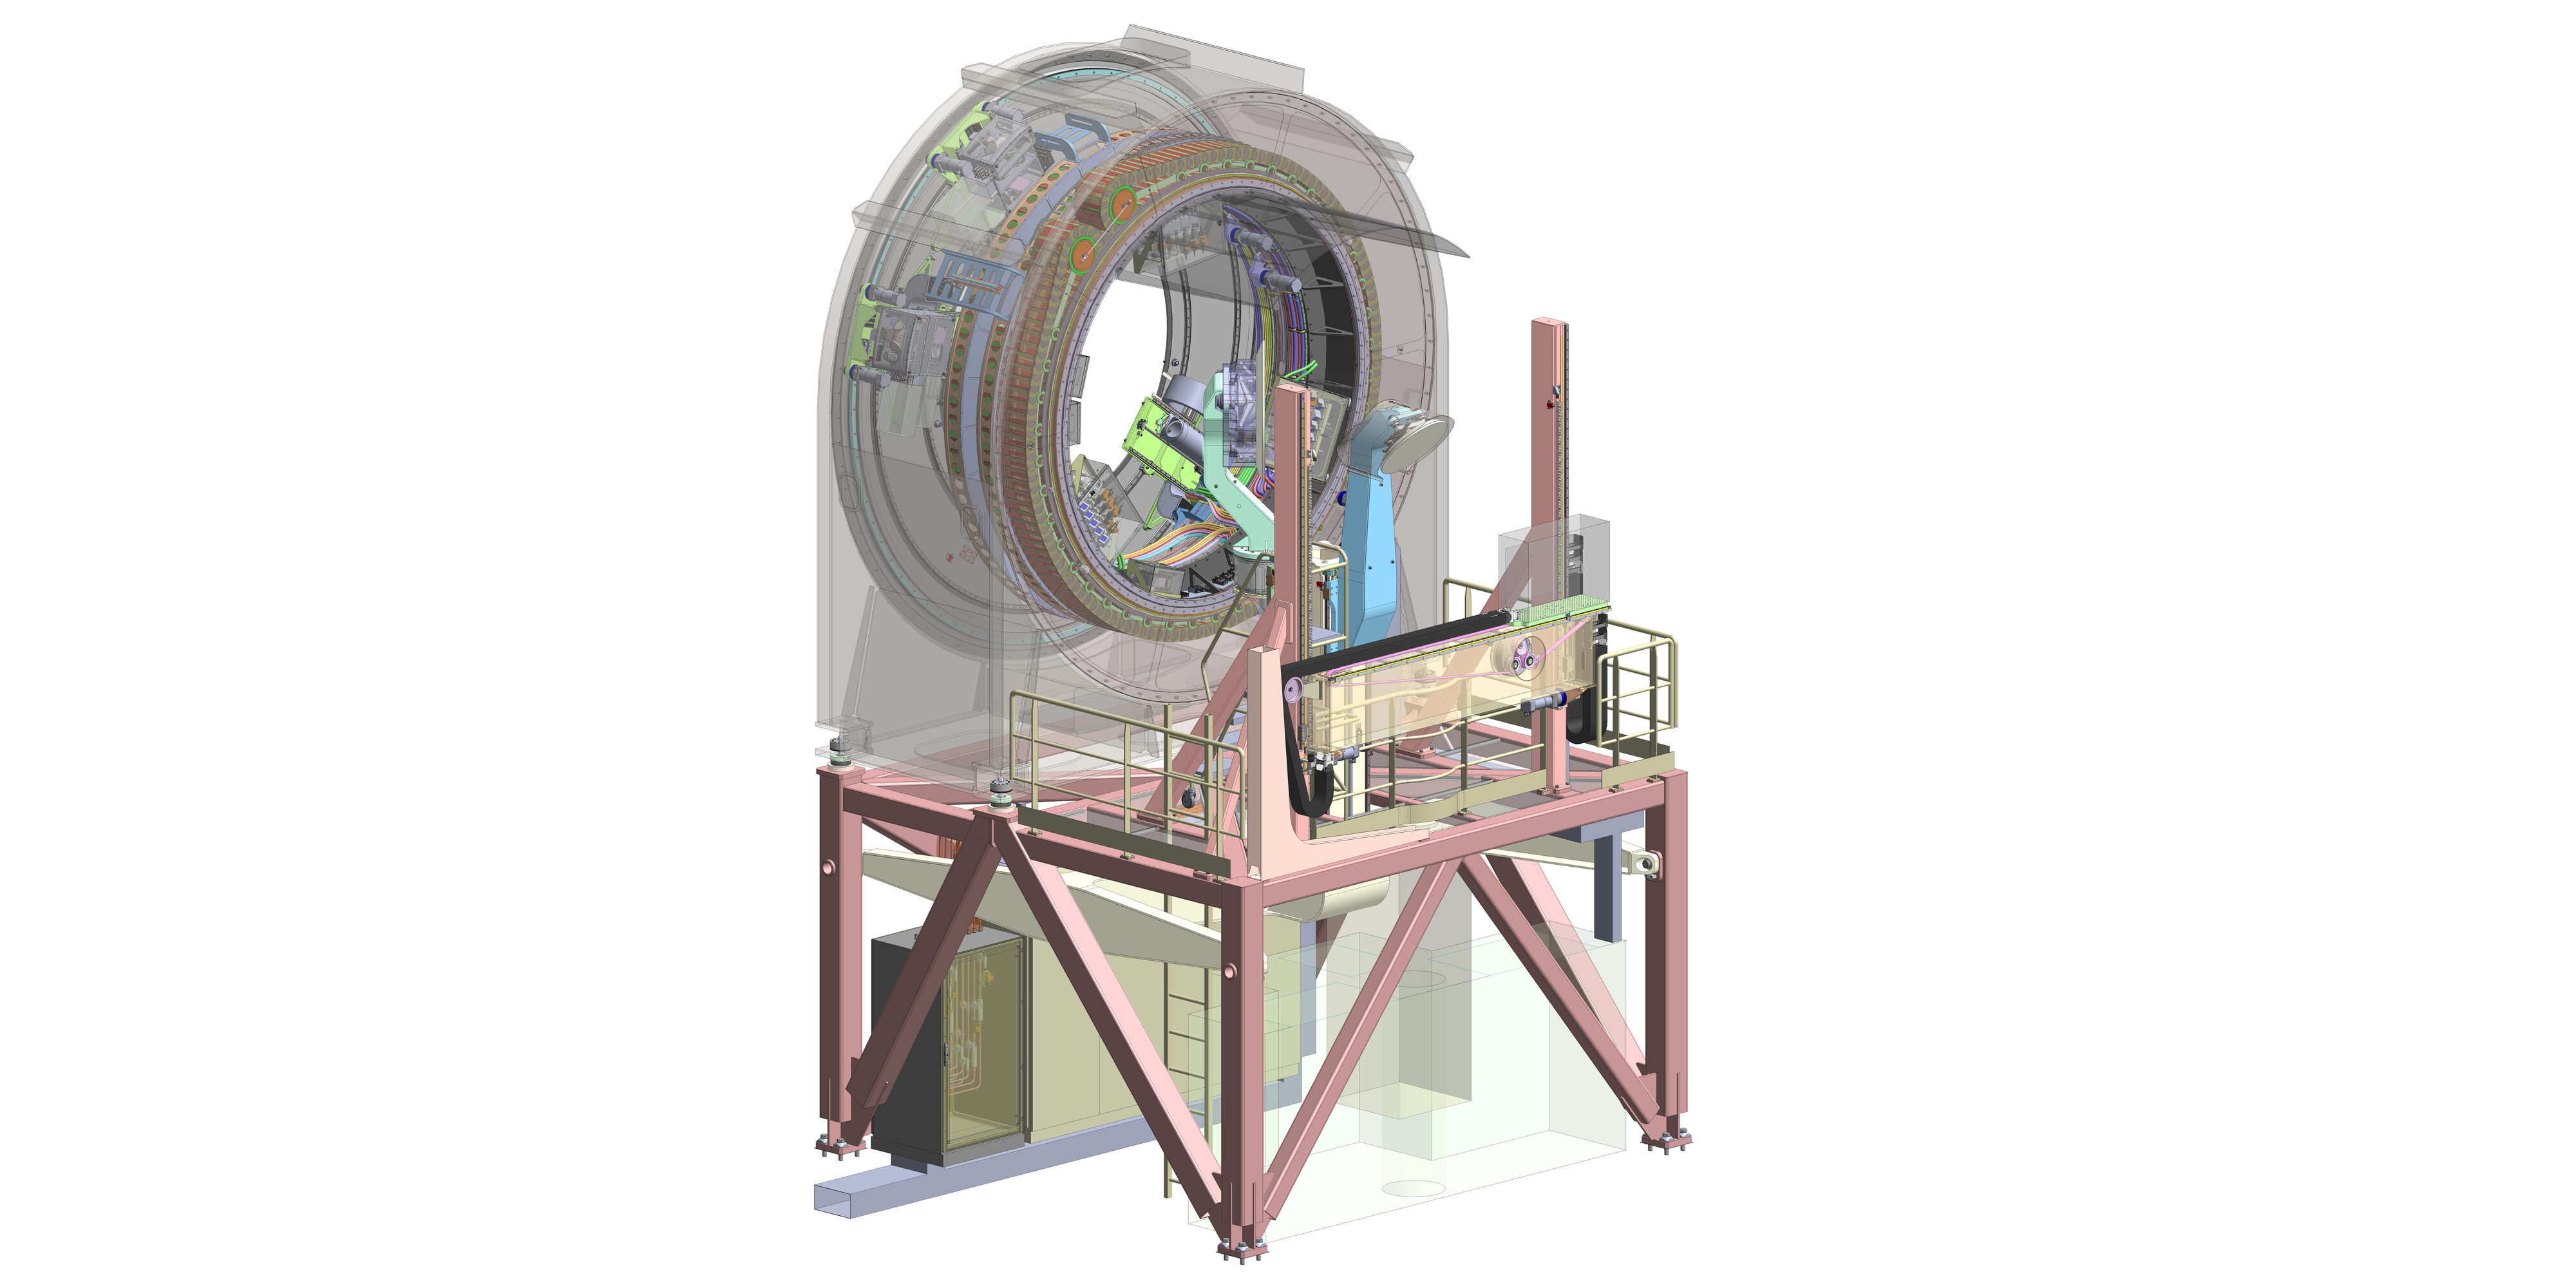

Engineering rendering of the first ELT prefocal station

This engineering rendering, produced by Spanish company IDOM, shows the more intricate design details of the first ELT prefocal station. The structure's three main functions include correcting the telescope’s alignment, keeping the segmented M1 mirror working as one and distributing light to the telescope's instruments. IDOM is in charge of designing and manufacturing the two prefocal stations of the ELT.

Credit: IDOM/ESO